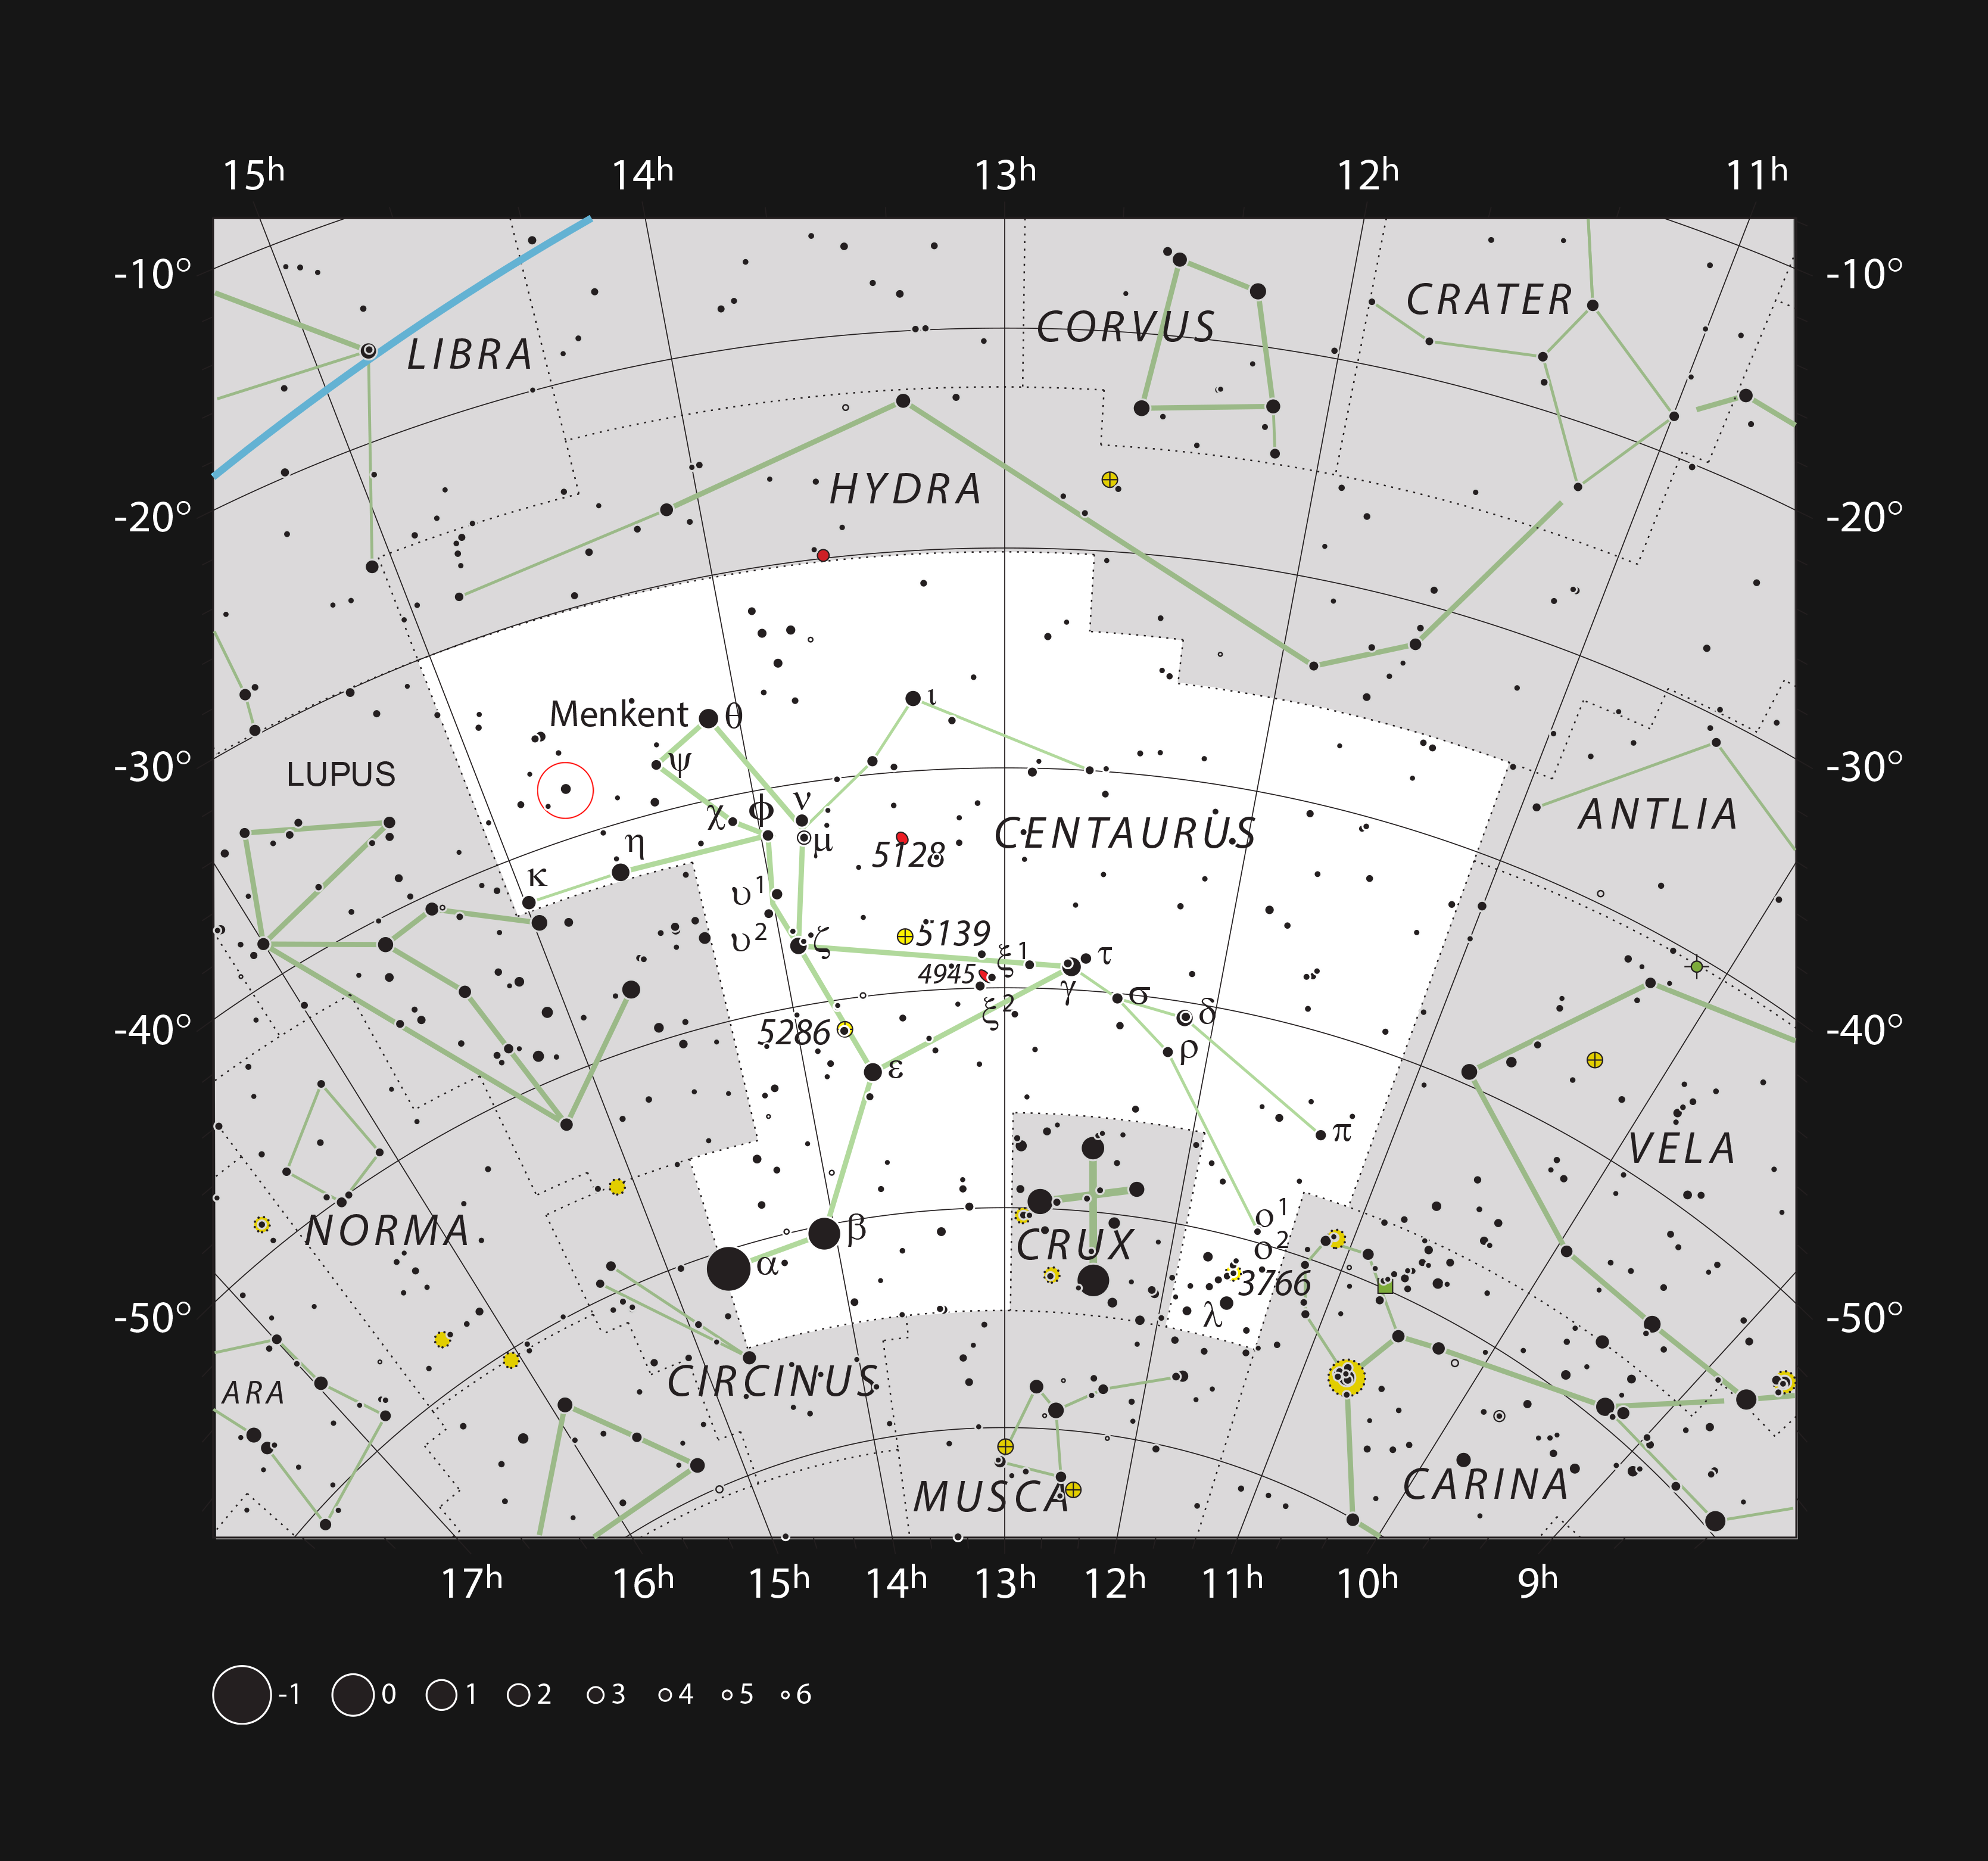

Location of b Centauri in the constellation of Centaurus

This chart shows the location of the b Centauri system, the most massive and hottest planet-hosting star pair to date. This map shows most of the stars visible to the unaided eye under good conditions and the system itself is marked with a red circle.

Credit: ESO, IAU and Sky & Telescope